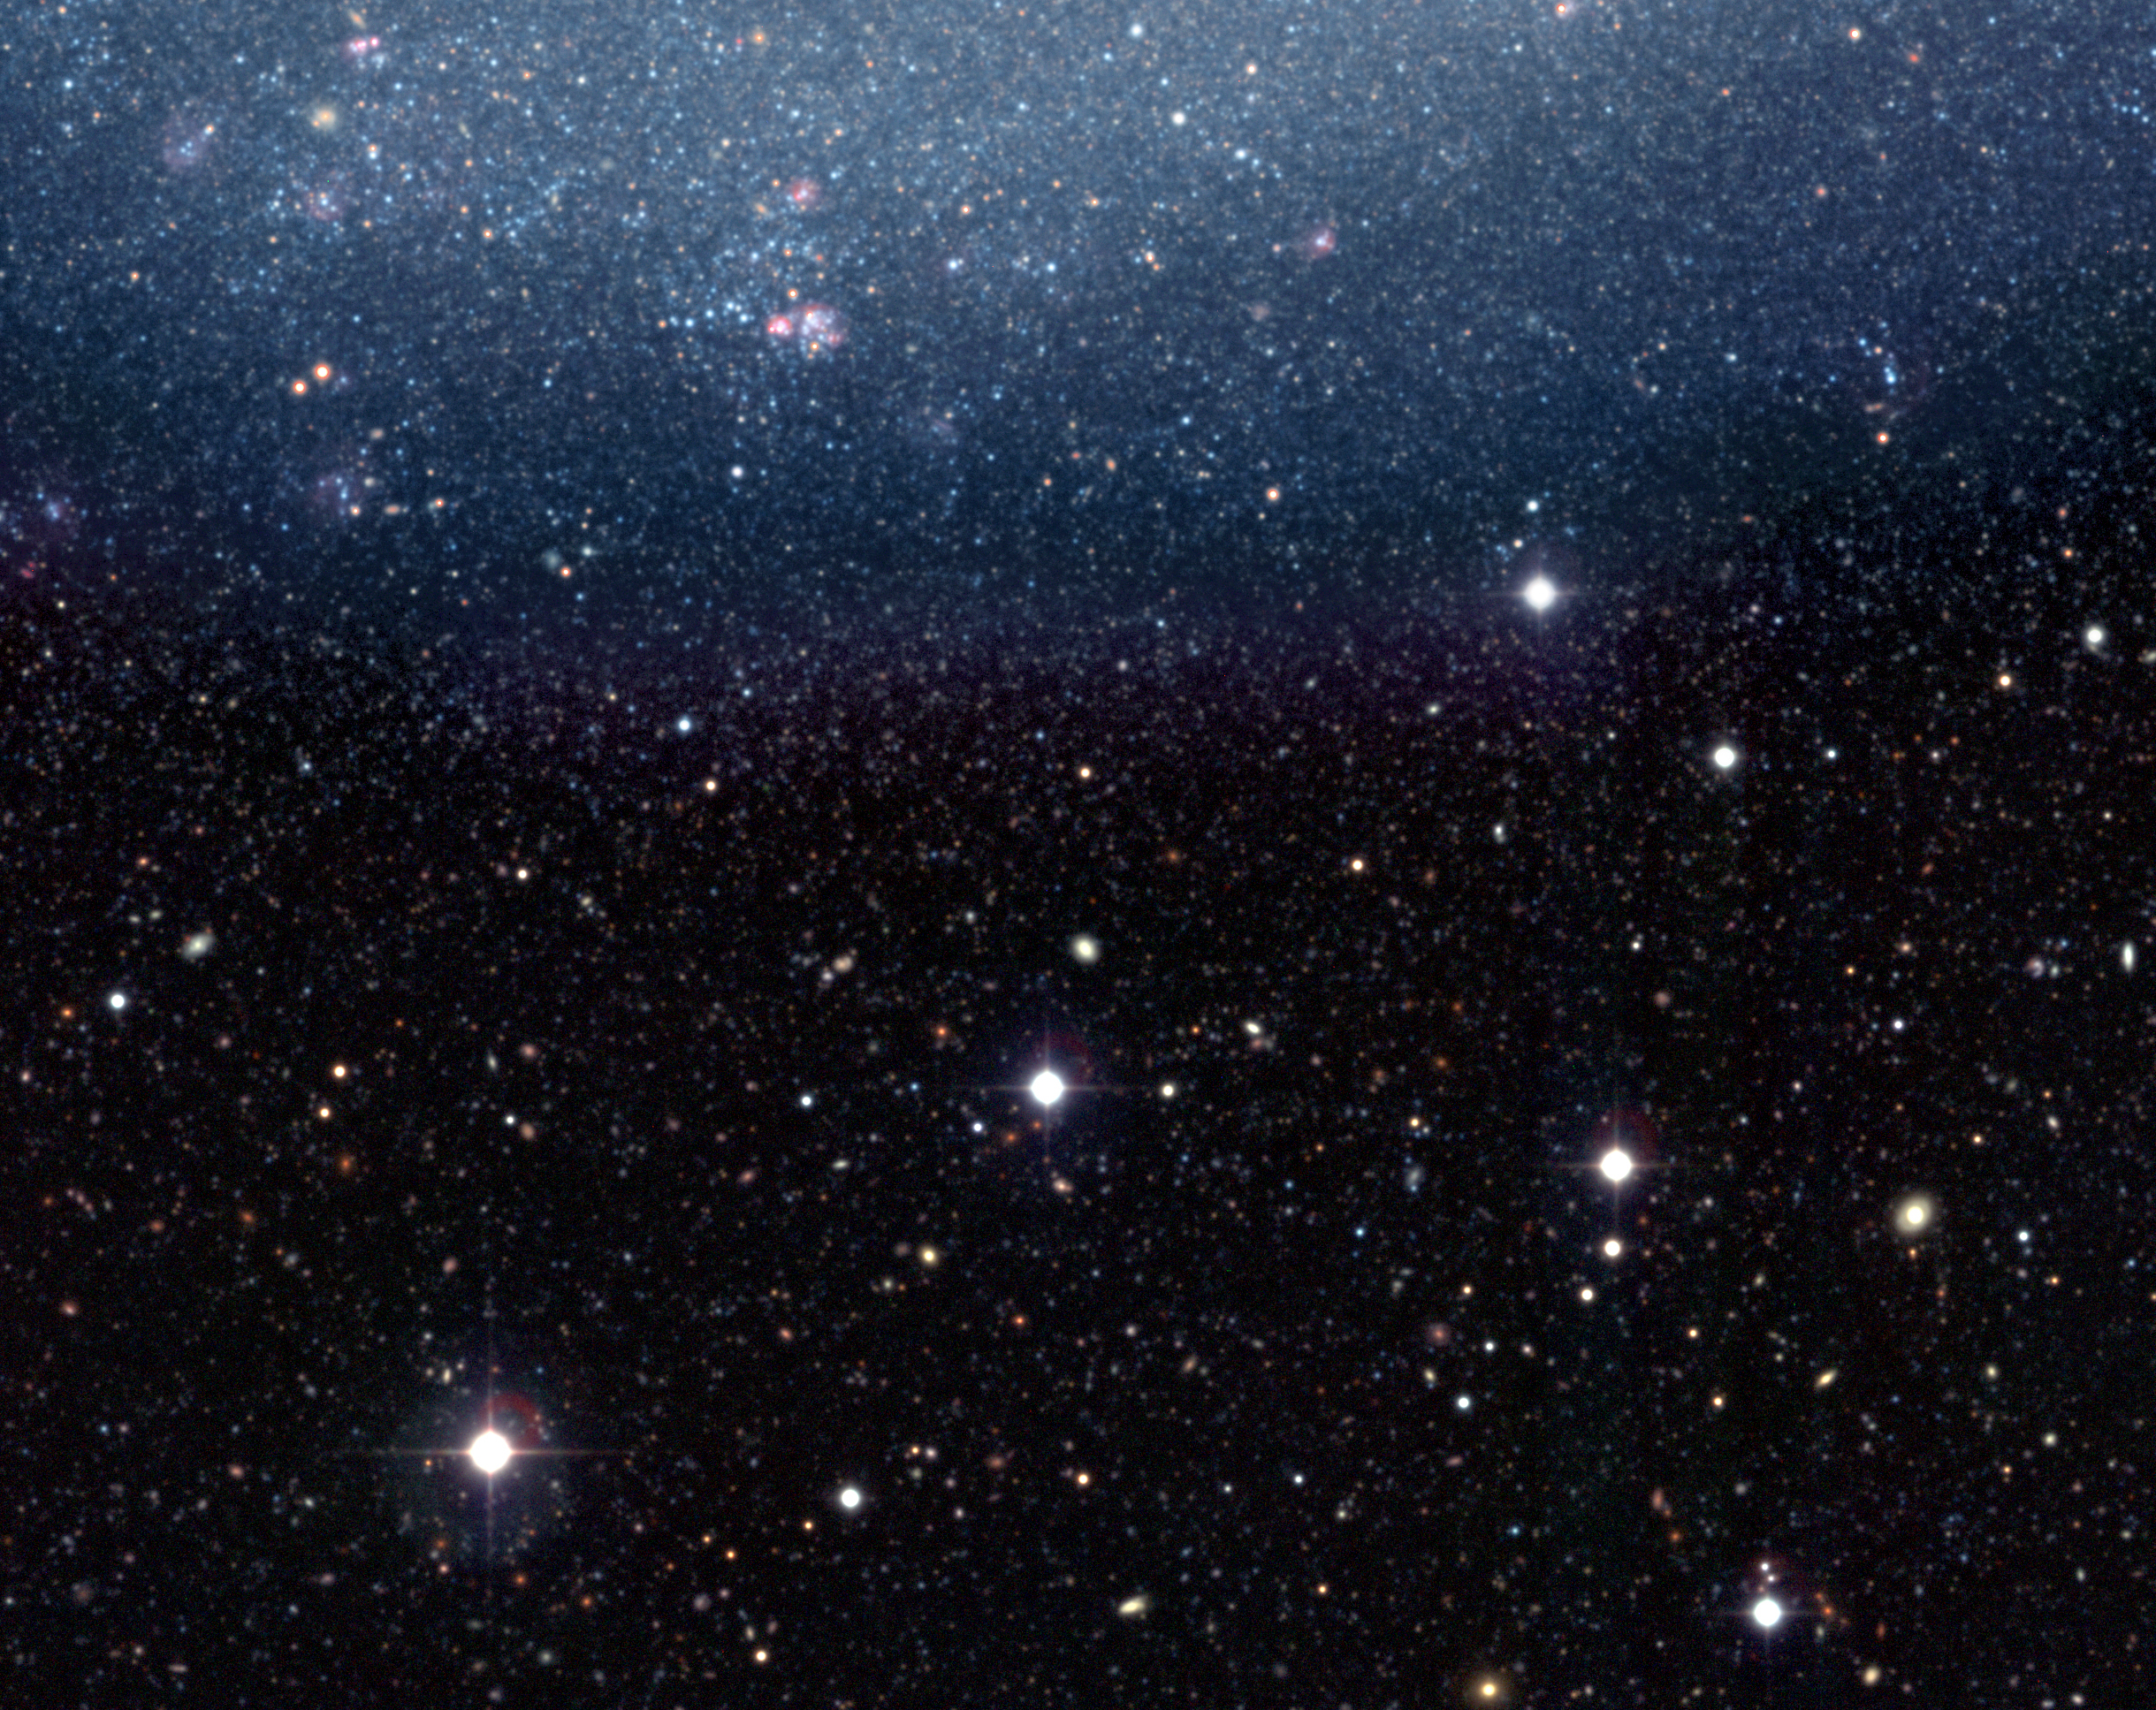

Outskirts of NGC 300

This is an astronomers' joy ride to infinity. Such a rarely seen view of our universe imparts a feeling of the vast distances in space. In the upper half of the image, the outer region of NGC 300 is resolved into innumerable stars, while in the lower half, myriads of galaxies — a thousand times more distant — catch the eye. In reality, many of them are very similar to NGC 300, they are just much more remote.

Credit: ESO